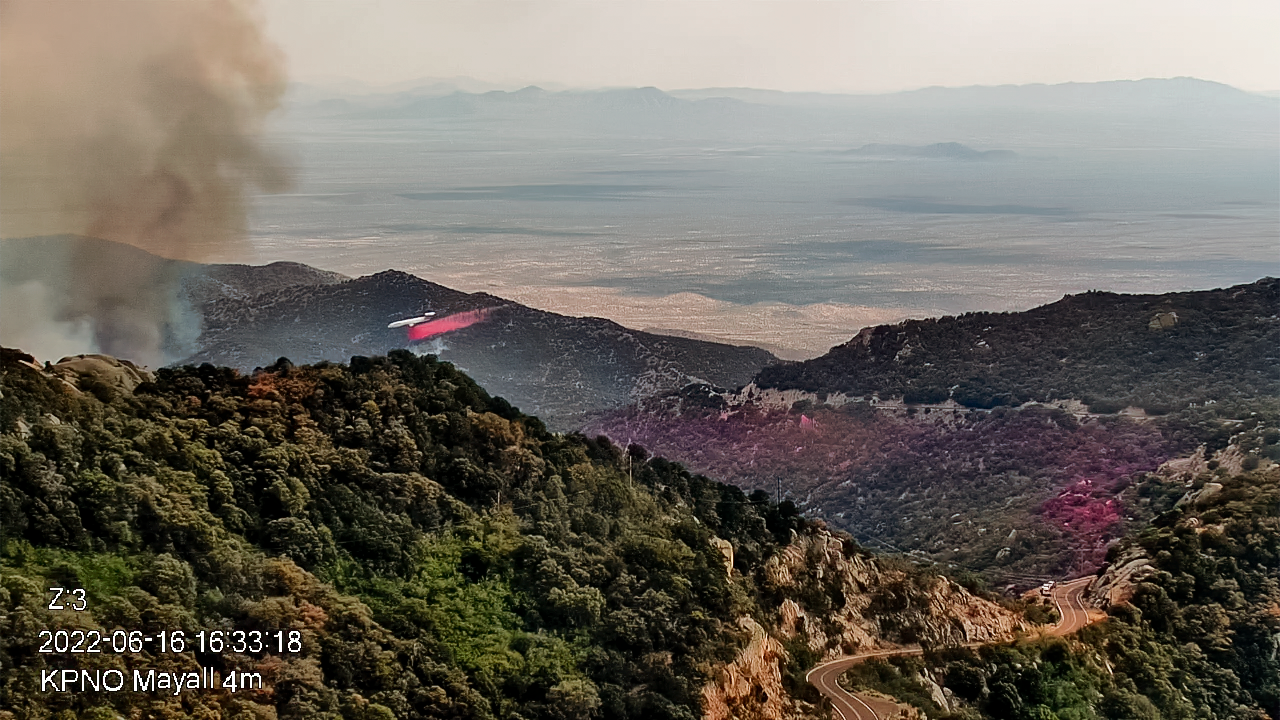

Contreras Fire at KPNO

View from the Nicholas U. Mayall 4-meter Telescope firefighting effort on Thursday 16 June 2022 early evening.

Credit: KPNO/NOIRLab/NSF/AURA